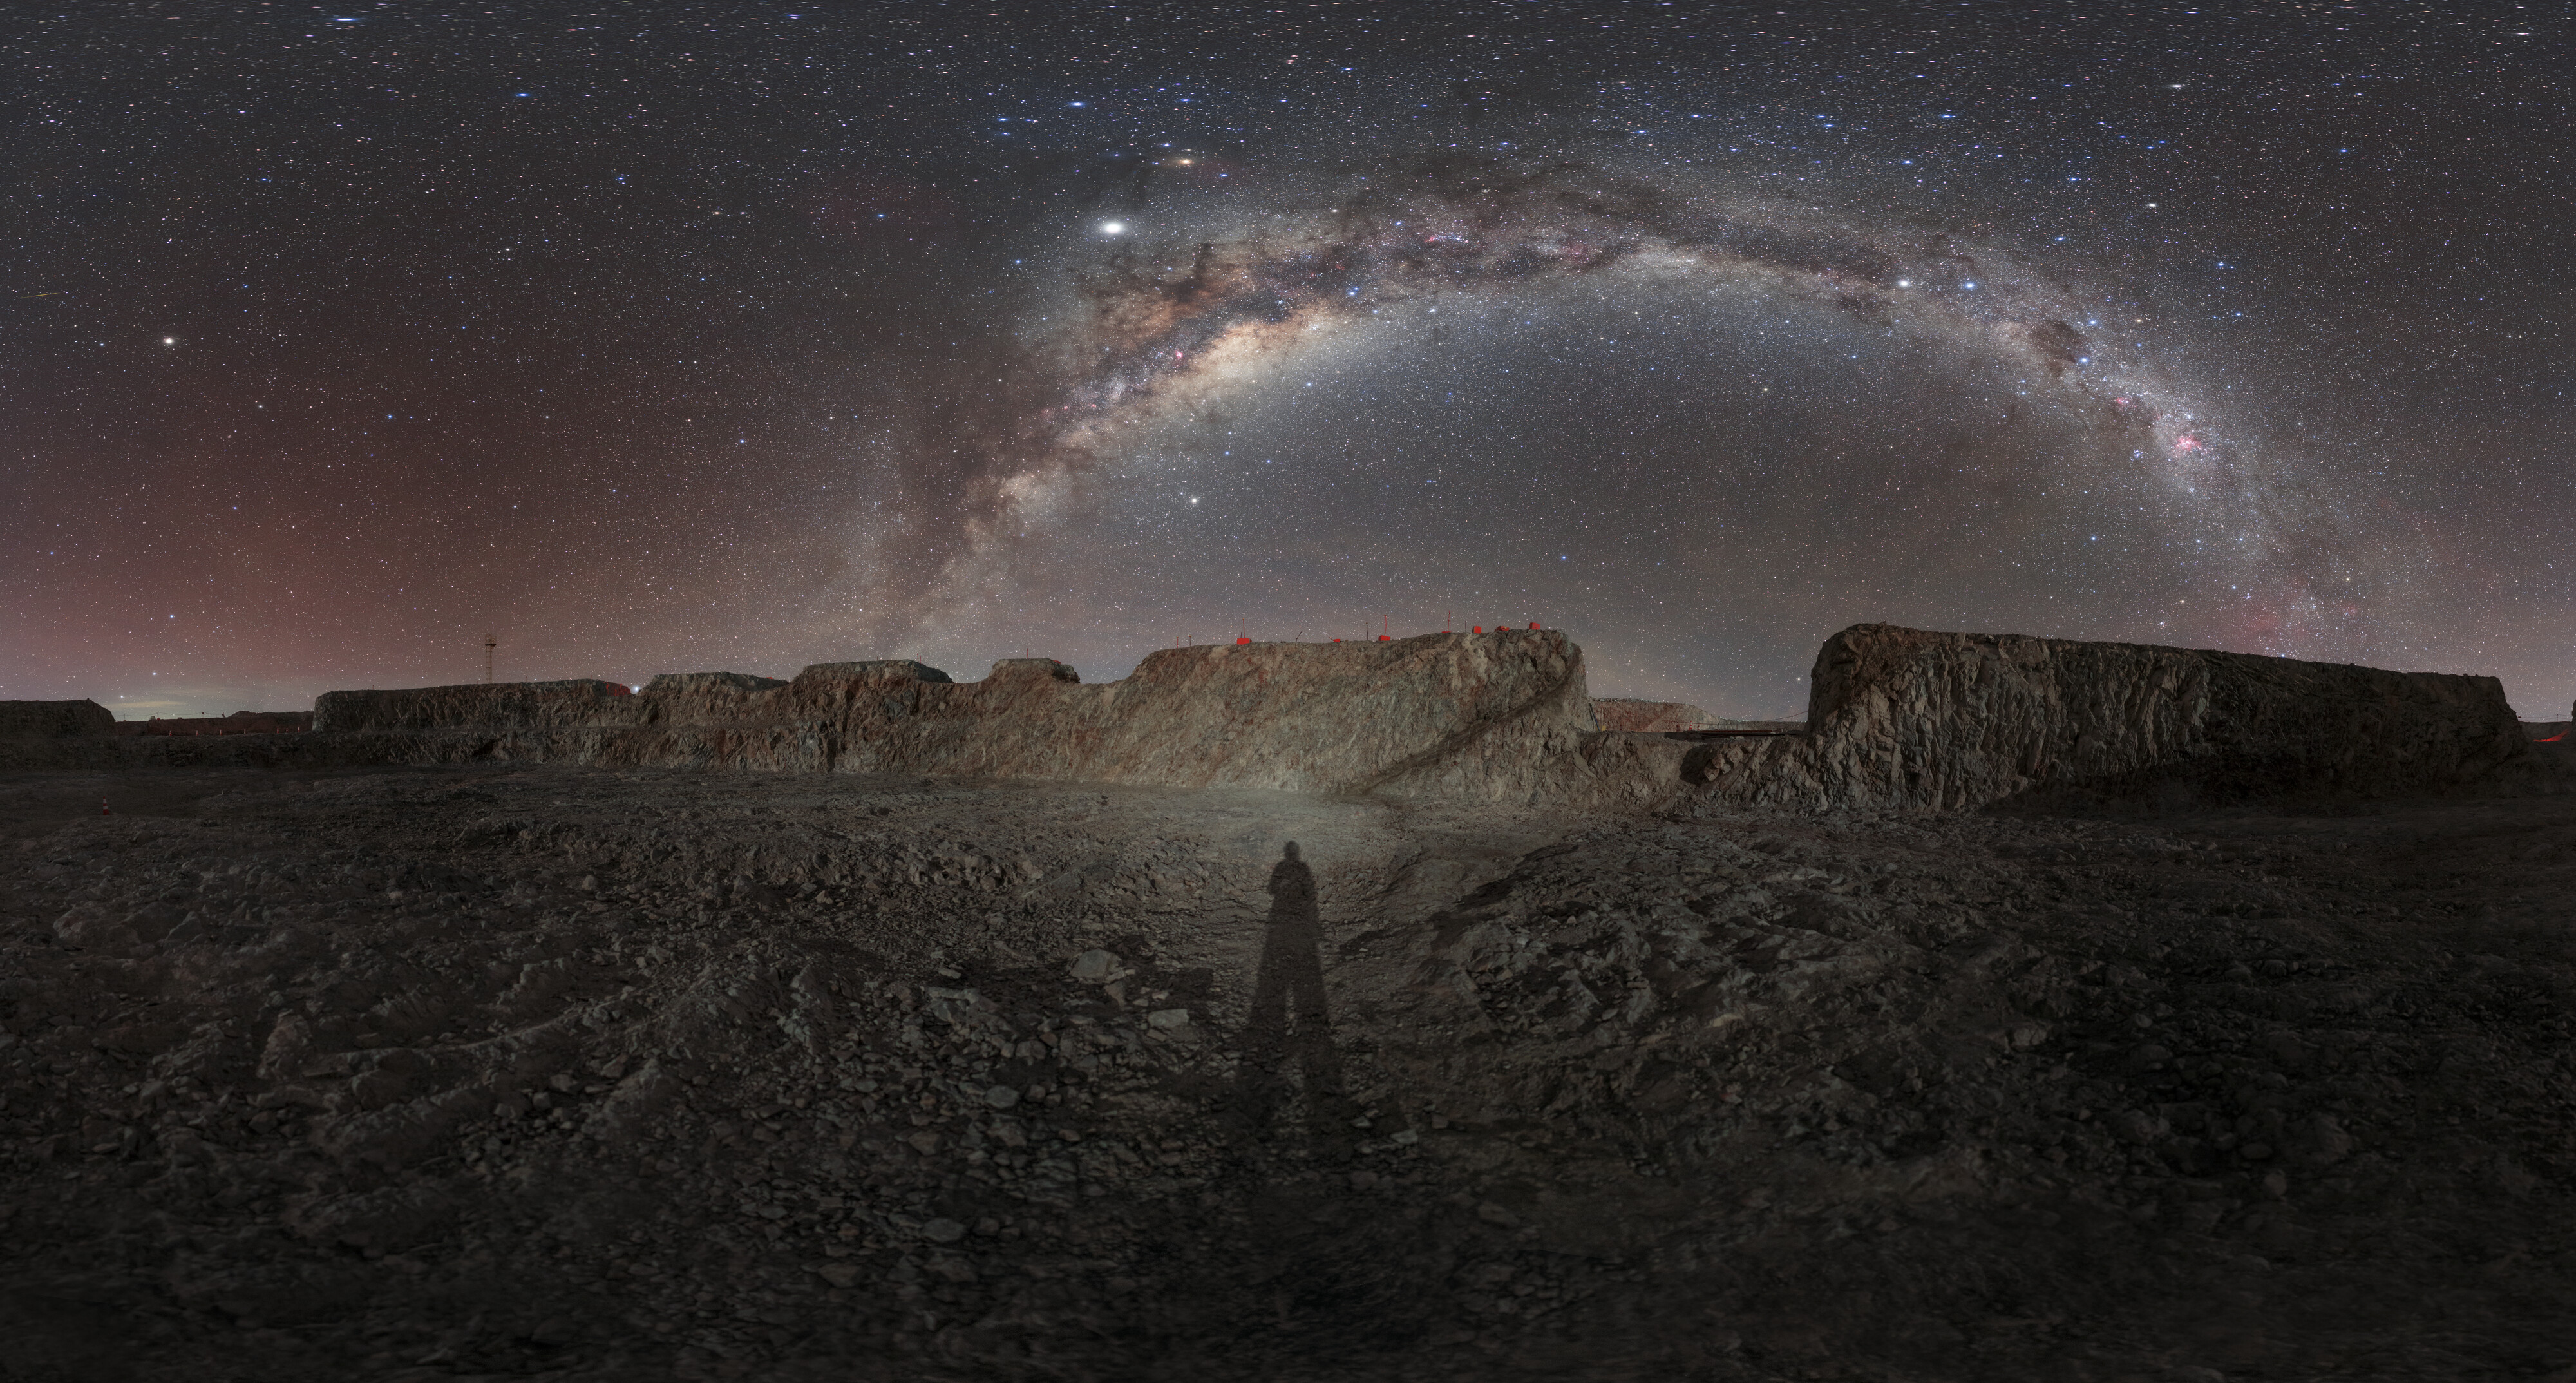

The Milky Way above Northern Chile

Despite the moonlight, the Milky Way forms an arch over the site where the Extremely Large Telescope is under construction. This Northern Chilean site has clear views of the night sky thanks to its high altitude and the low levels of light pollution. On the ground, around the shadow of the photographer the very fine dust makes similar effect like with astronauts on the Moon.

Credit: ESO/P. Horálek